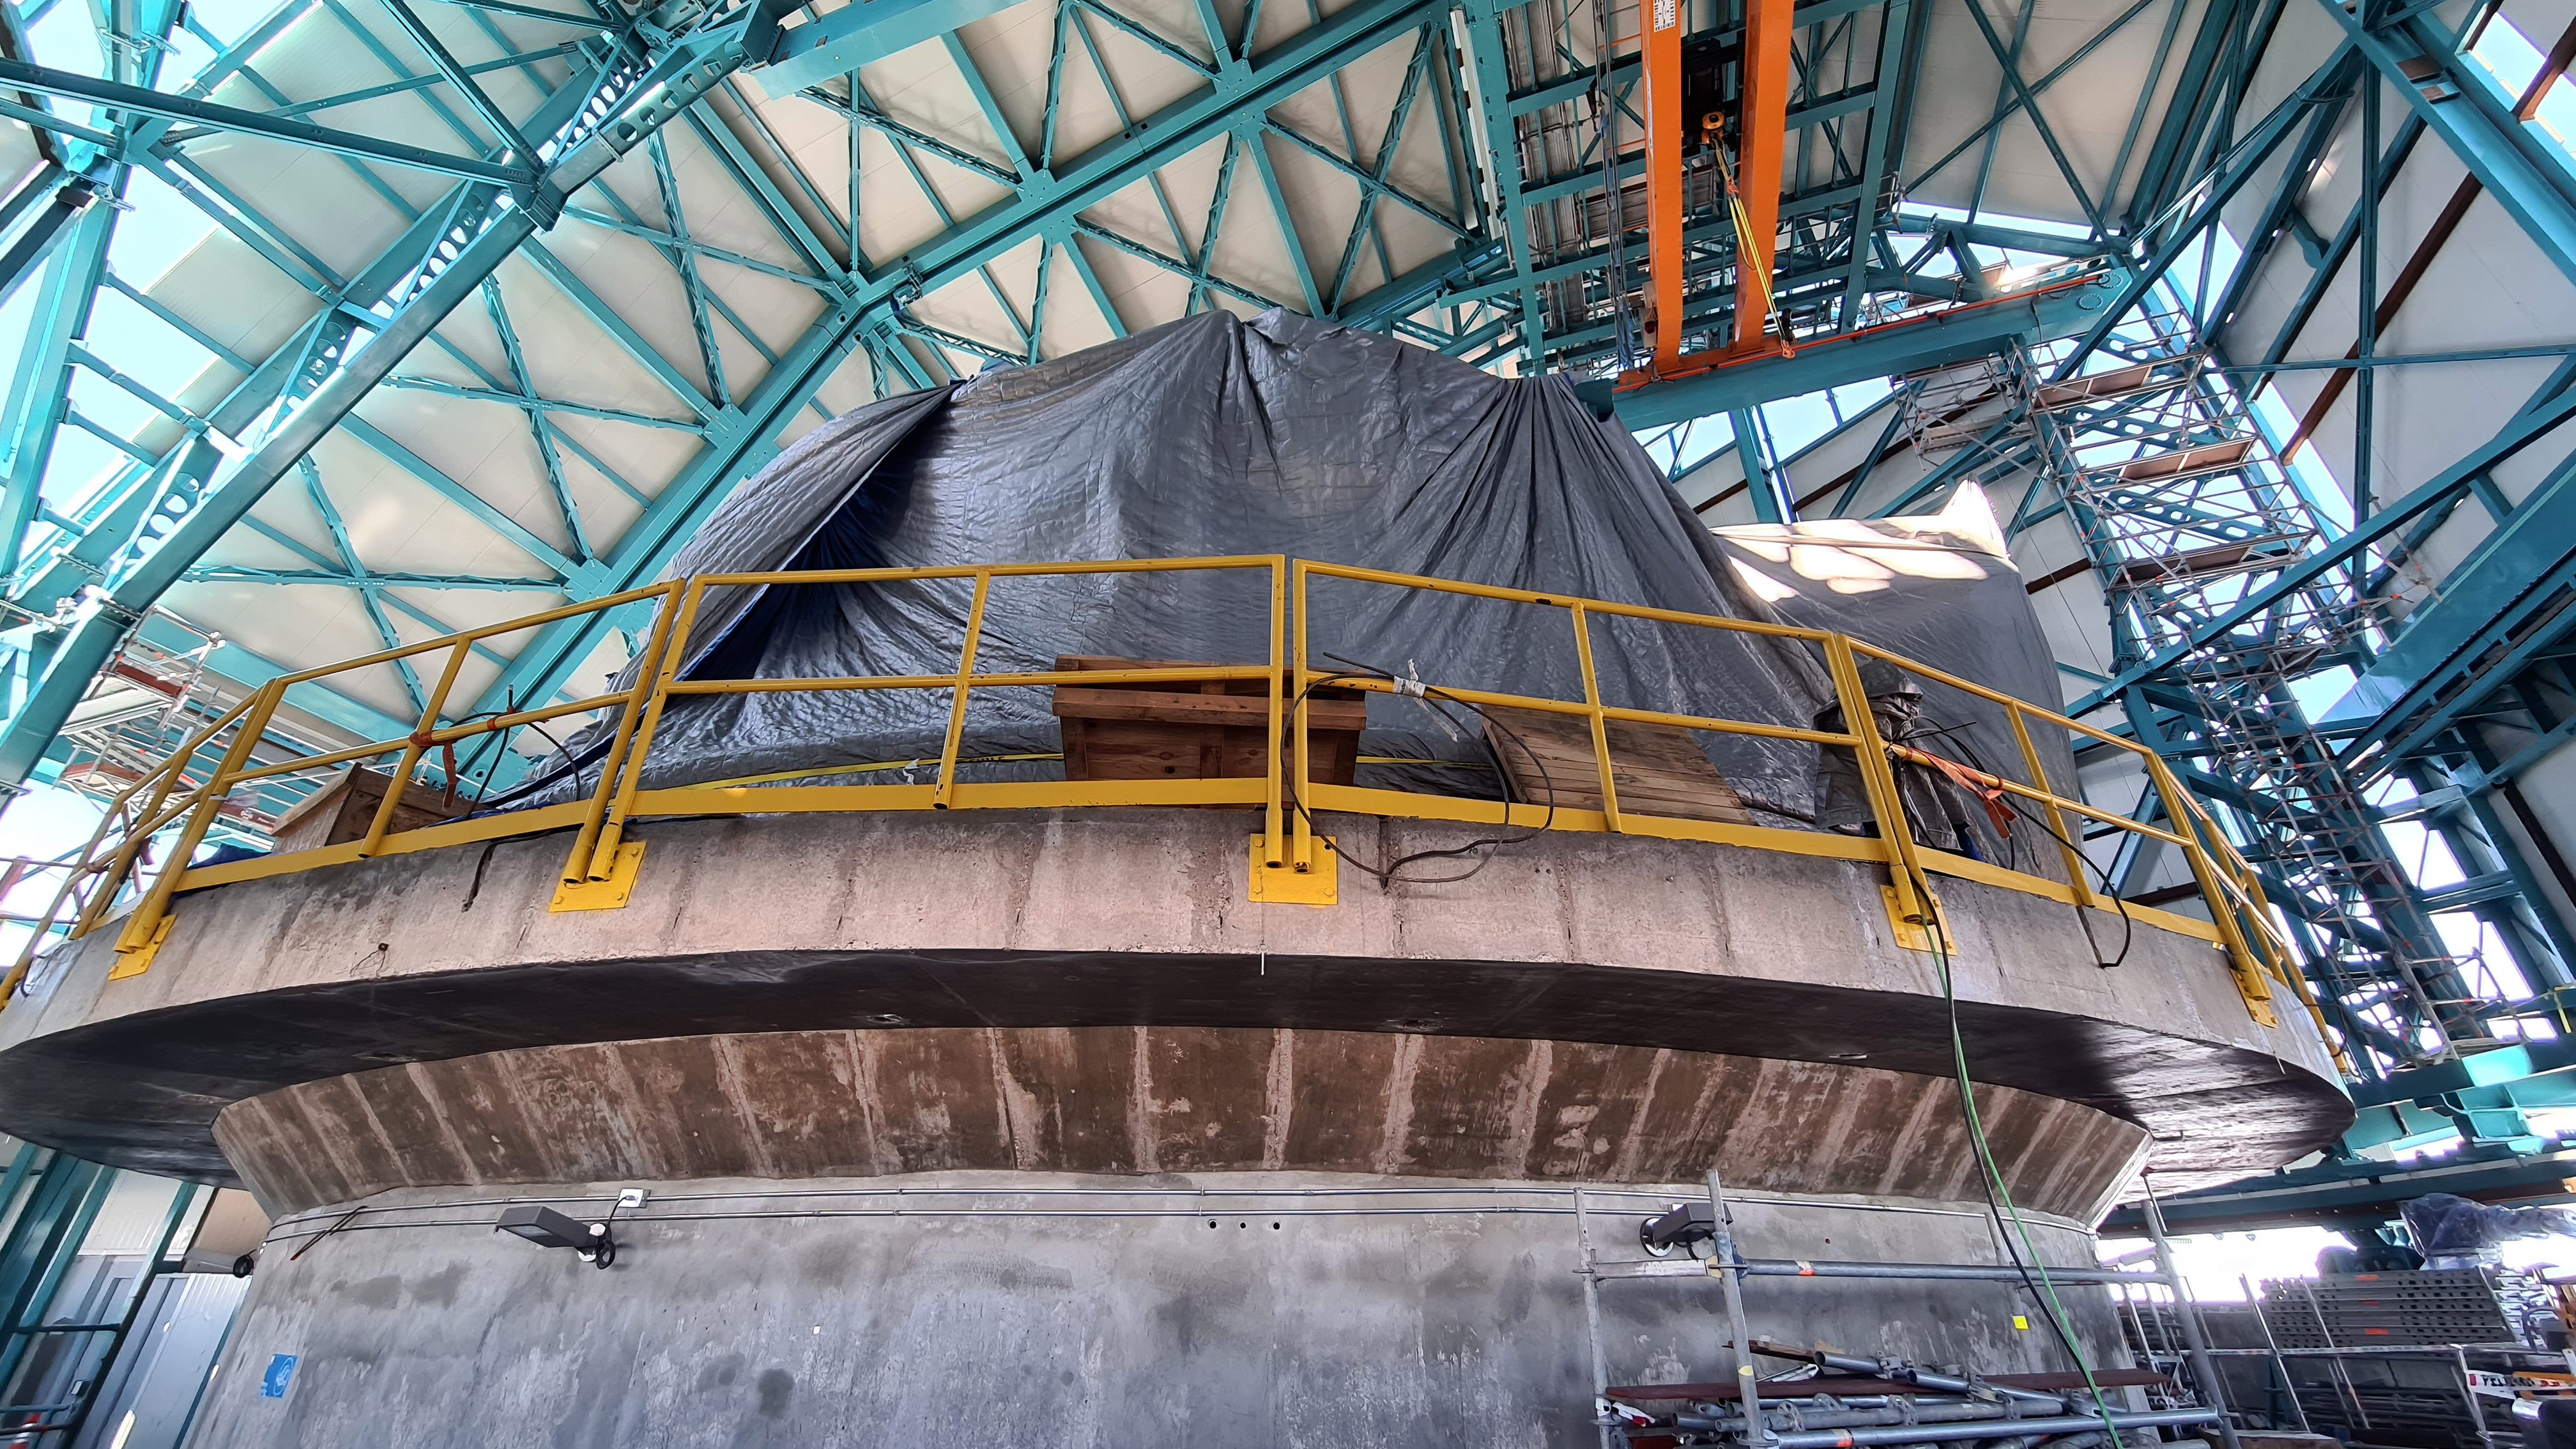

Inspection of the Rubin summit facility on Cerro Pachón 2 September 2020

An earthquake of magnitude 6.8 was recorded in Chile on 1 September 2020, affecting the regions of Antofagasta, Atacama, Coquimbo, Valparaiso, and Metropolitana. Shortly after the first quake, a second earthquake (magnitude 6.2) was recorded in approximately the same area. A team from Rubin Observatory was scheduled to do a regular inspection of the summit facility on Cerro Pachón the following day. They paid particular attention to infrastructure that might have been affected by the earthquakes, but found no significant damage.

Credit: Rubin Obs/NSF/AURA